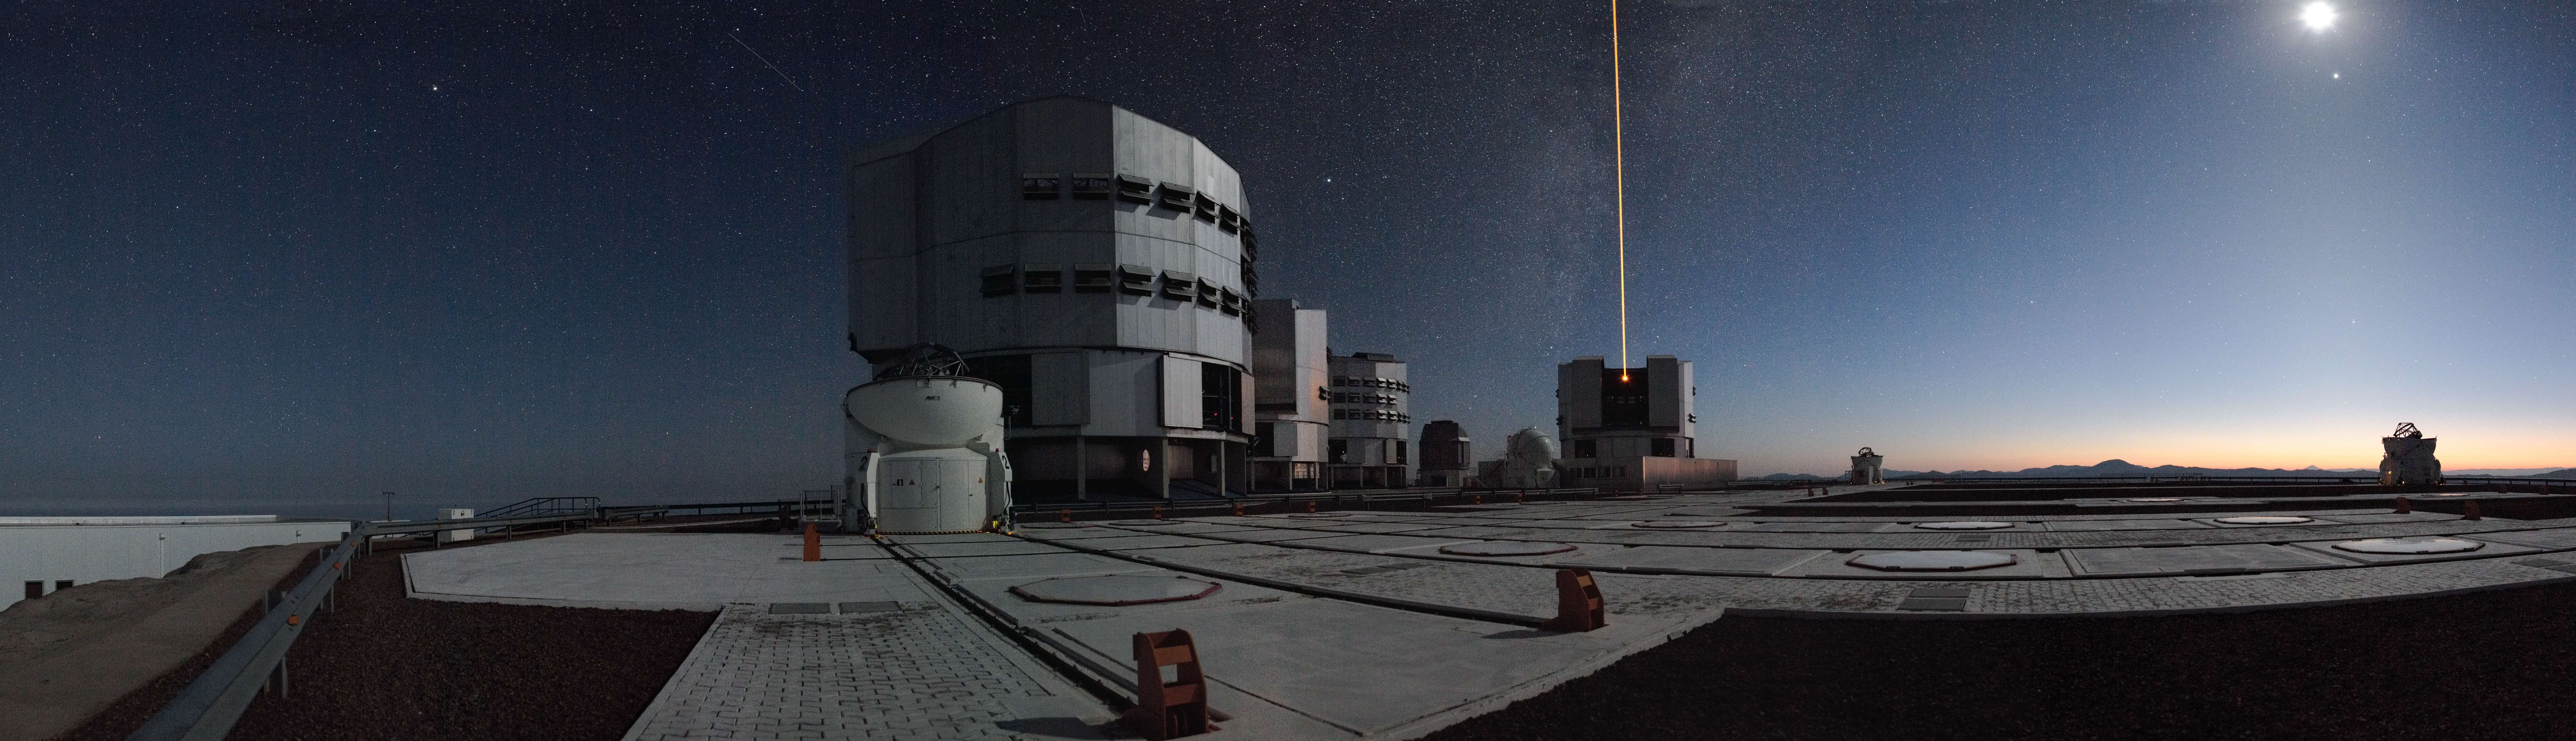

Early morning on Paranal*

This amazing panorama shows the observing platform of ESO’s Very Large Telescope (VLT) on Cerro Paranal, in Chile. Taken in the early morning, with the Moon still high in the sky, the air of peace and tranquility is in stark contrast to the frantic activity at the observatory. The four giant 8.2-metre Unit Telescopes of the VLT are all targeting specific celestial objects, helping astronomers in their daily quest to understand the mysteries of the Universe. A laser is fired from Unit Telescope 4, Yepun, to help the adaptive optics system of the telescope, and counteract the blurring effect of the atmosphere, allowing very sharp images to be obtained. Meanwhile, three of the four smaller 1.8-metre Auxiliary Telescopes are working together in interferometric mode to obtain an even more detailed view of a different cosmic object.

A QuickTime VR is also available on this link.

#L

Credit: ESO/H.H. Heyer